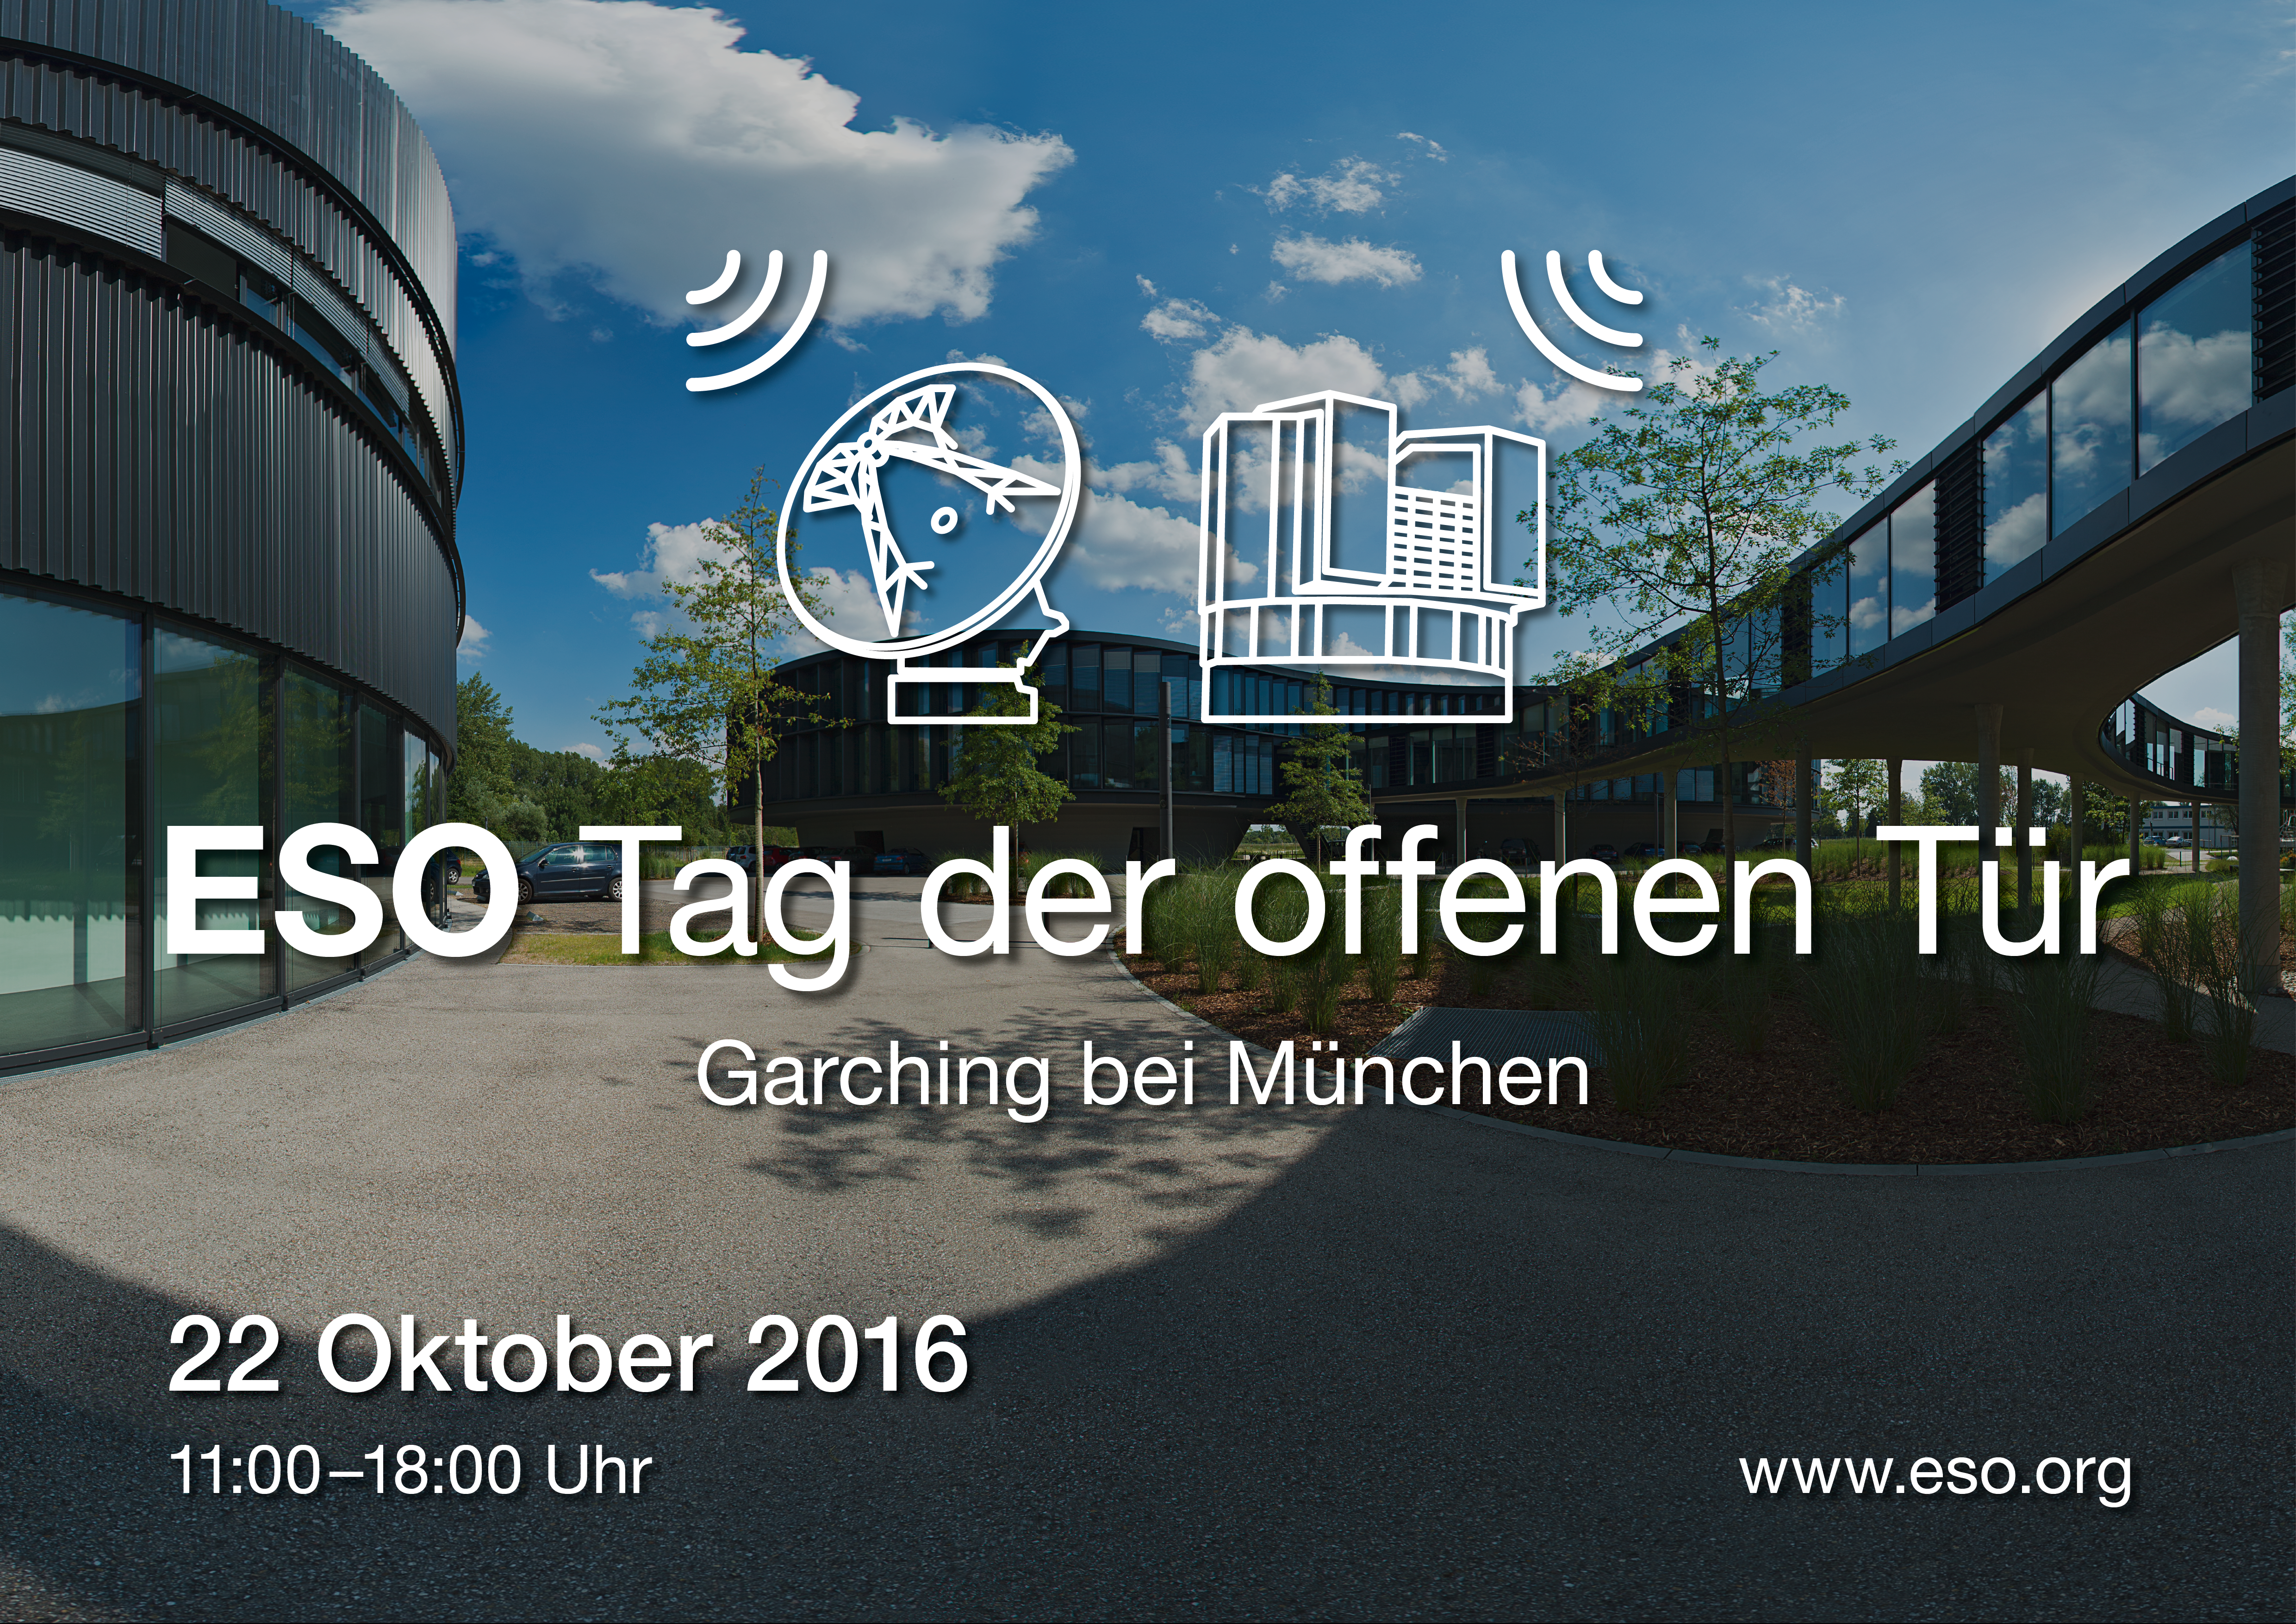

Tag der offenen Tür 2016

Tag der offenen Tür 2016 (Open House Day 2016, in German).

Credit: ESO